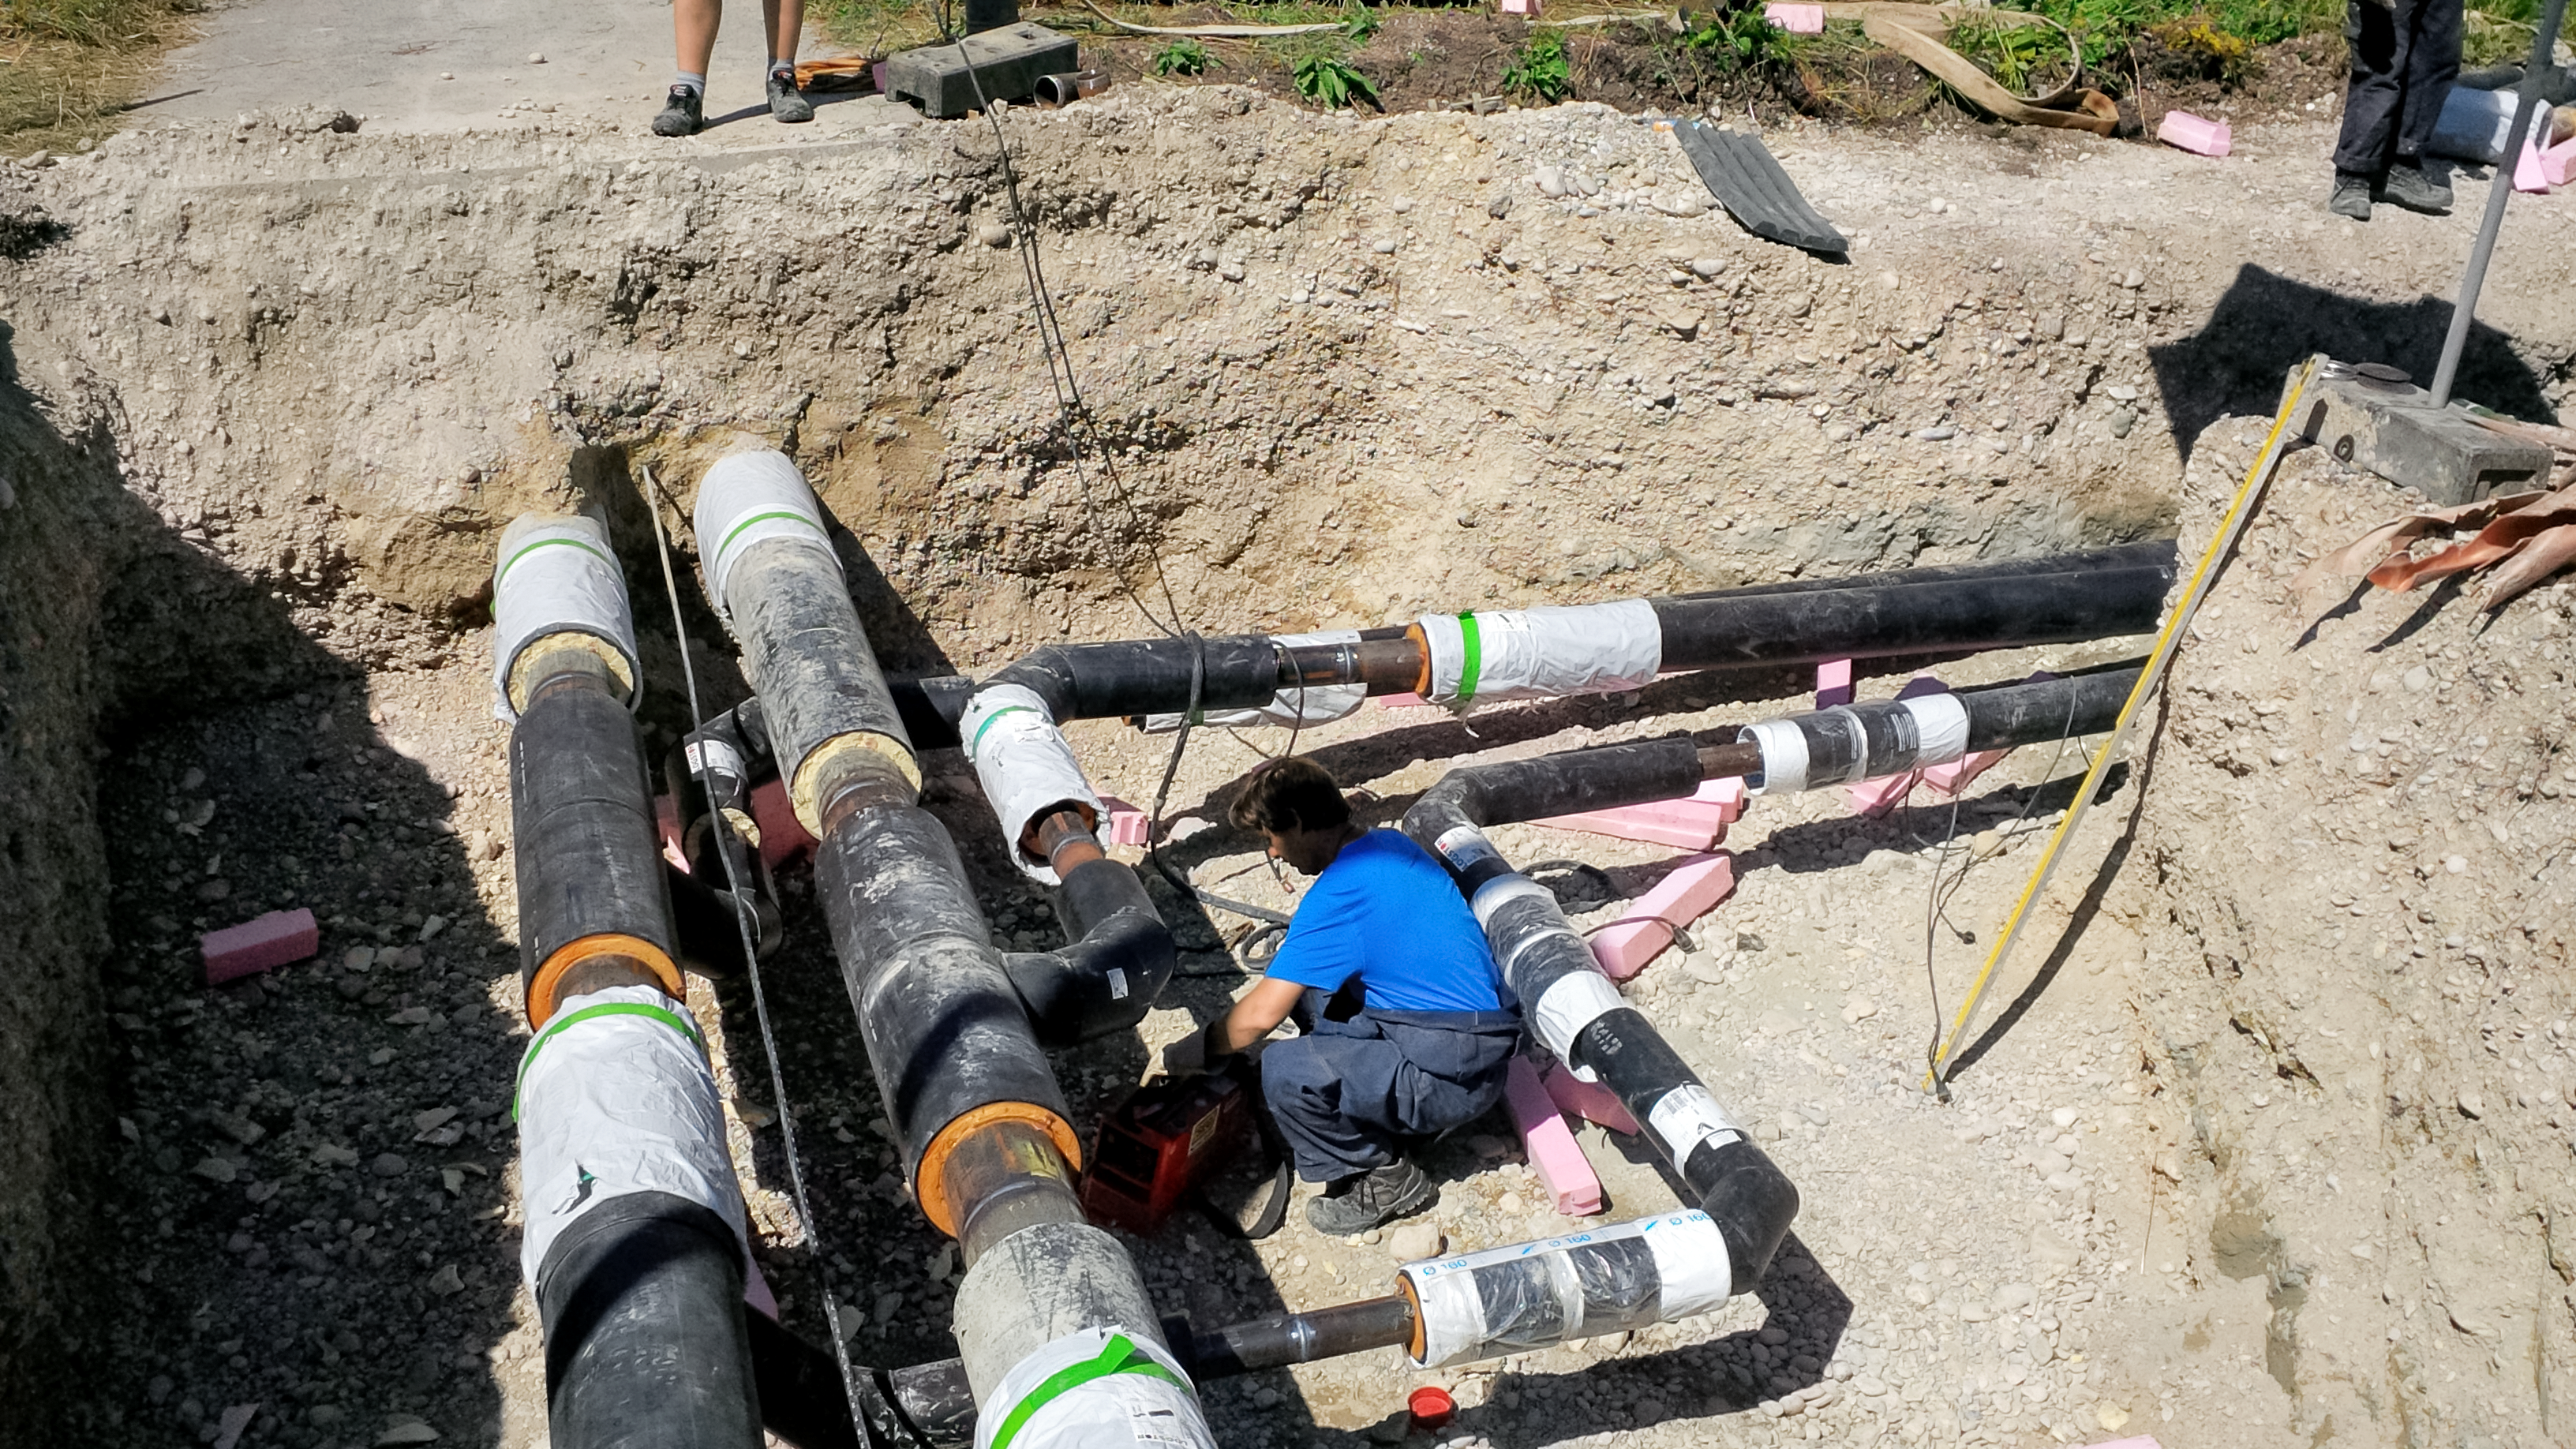

Supernova underground pipes

Photo of underground pipes taken during the construction of the ESO Supernova Planetarium & Visitor Centre.

Credit: ESO